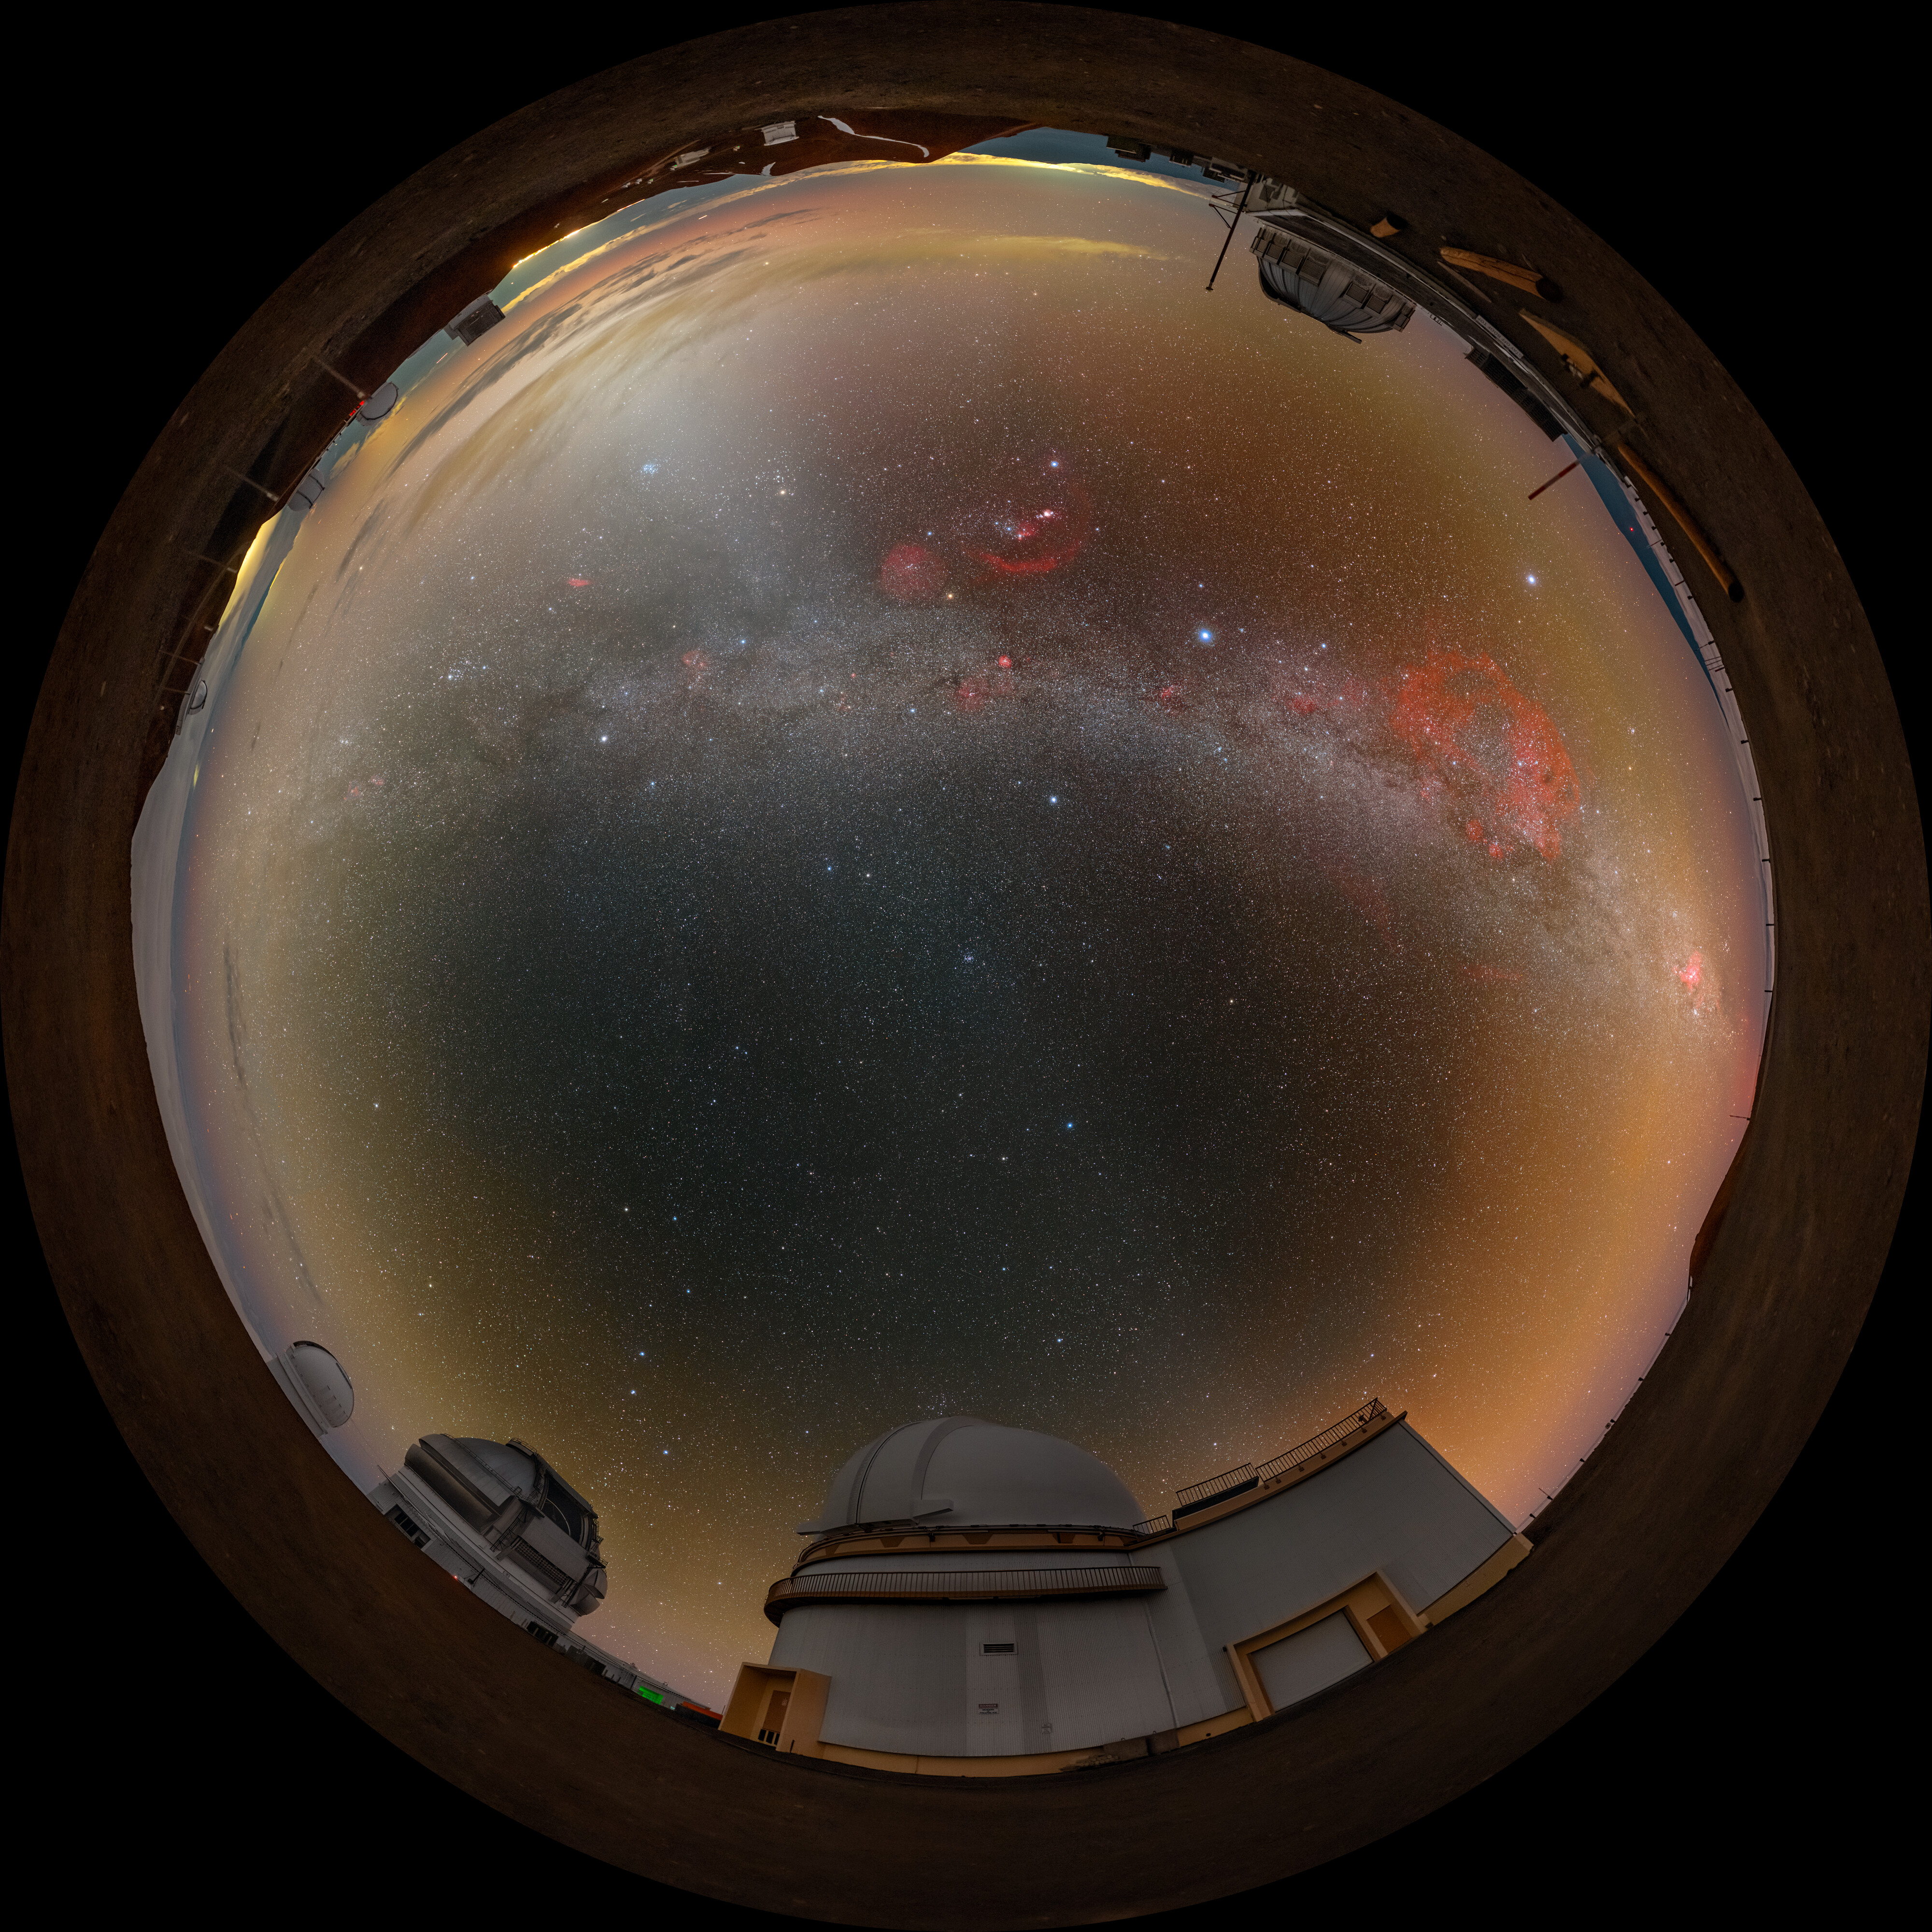

A Peaceful Panorama on Maunakea (Fulldome)

This Image of the Week features Gemini North, located on Maunakea in Hawai‘i (bottom, 7 o’ clock). Gemini North is one half of the International Gemini Observatory, supported in part by the U.S. National Science Foundation and operated by NSF NOIRLab. In the center, a pastel sunset retreats under the glowing arch of the Milky Way. Also witnessing this picturesque sky is the United Kingdom Infrared Telescope (UKIRT) on the top at 1 o’ clock. Projecting up from the horizon to ‘cut’ through the Milky Way is the zodiacal light, a faint glow caused by sunlight scattered by interplanetary dust.

You can also find a wide shot of this image, and a cropped version of the wide shot was featured as an Image of the Week.

This photo was taken as part of the NOIRLab 2022 Photo Expedition to all the NOIRLab sites. Petr Horálek, the photographer, is a NOIRLab Audiovisual Ambassador.

Credit: International Gemini Observatory/NOIRLab/NSF/AURA/P. Horálek (Institute of Physics in Opava)